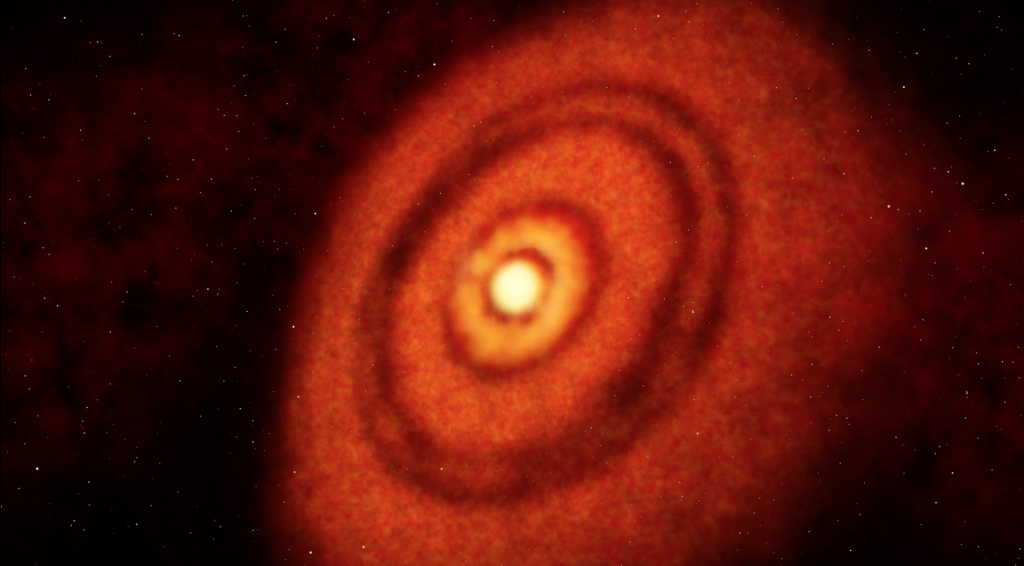

Fly Through HL Tau with NRAO Telescopes

Credit: NRAO/AUI/NSF